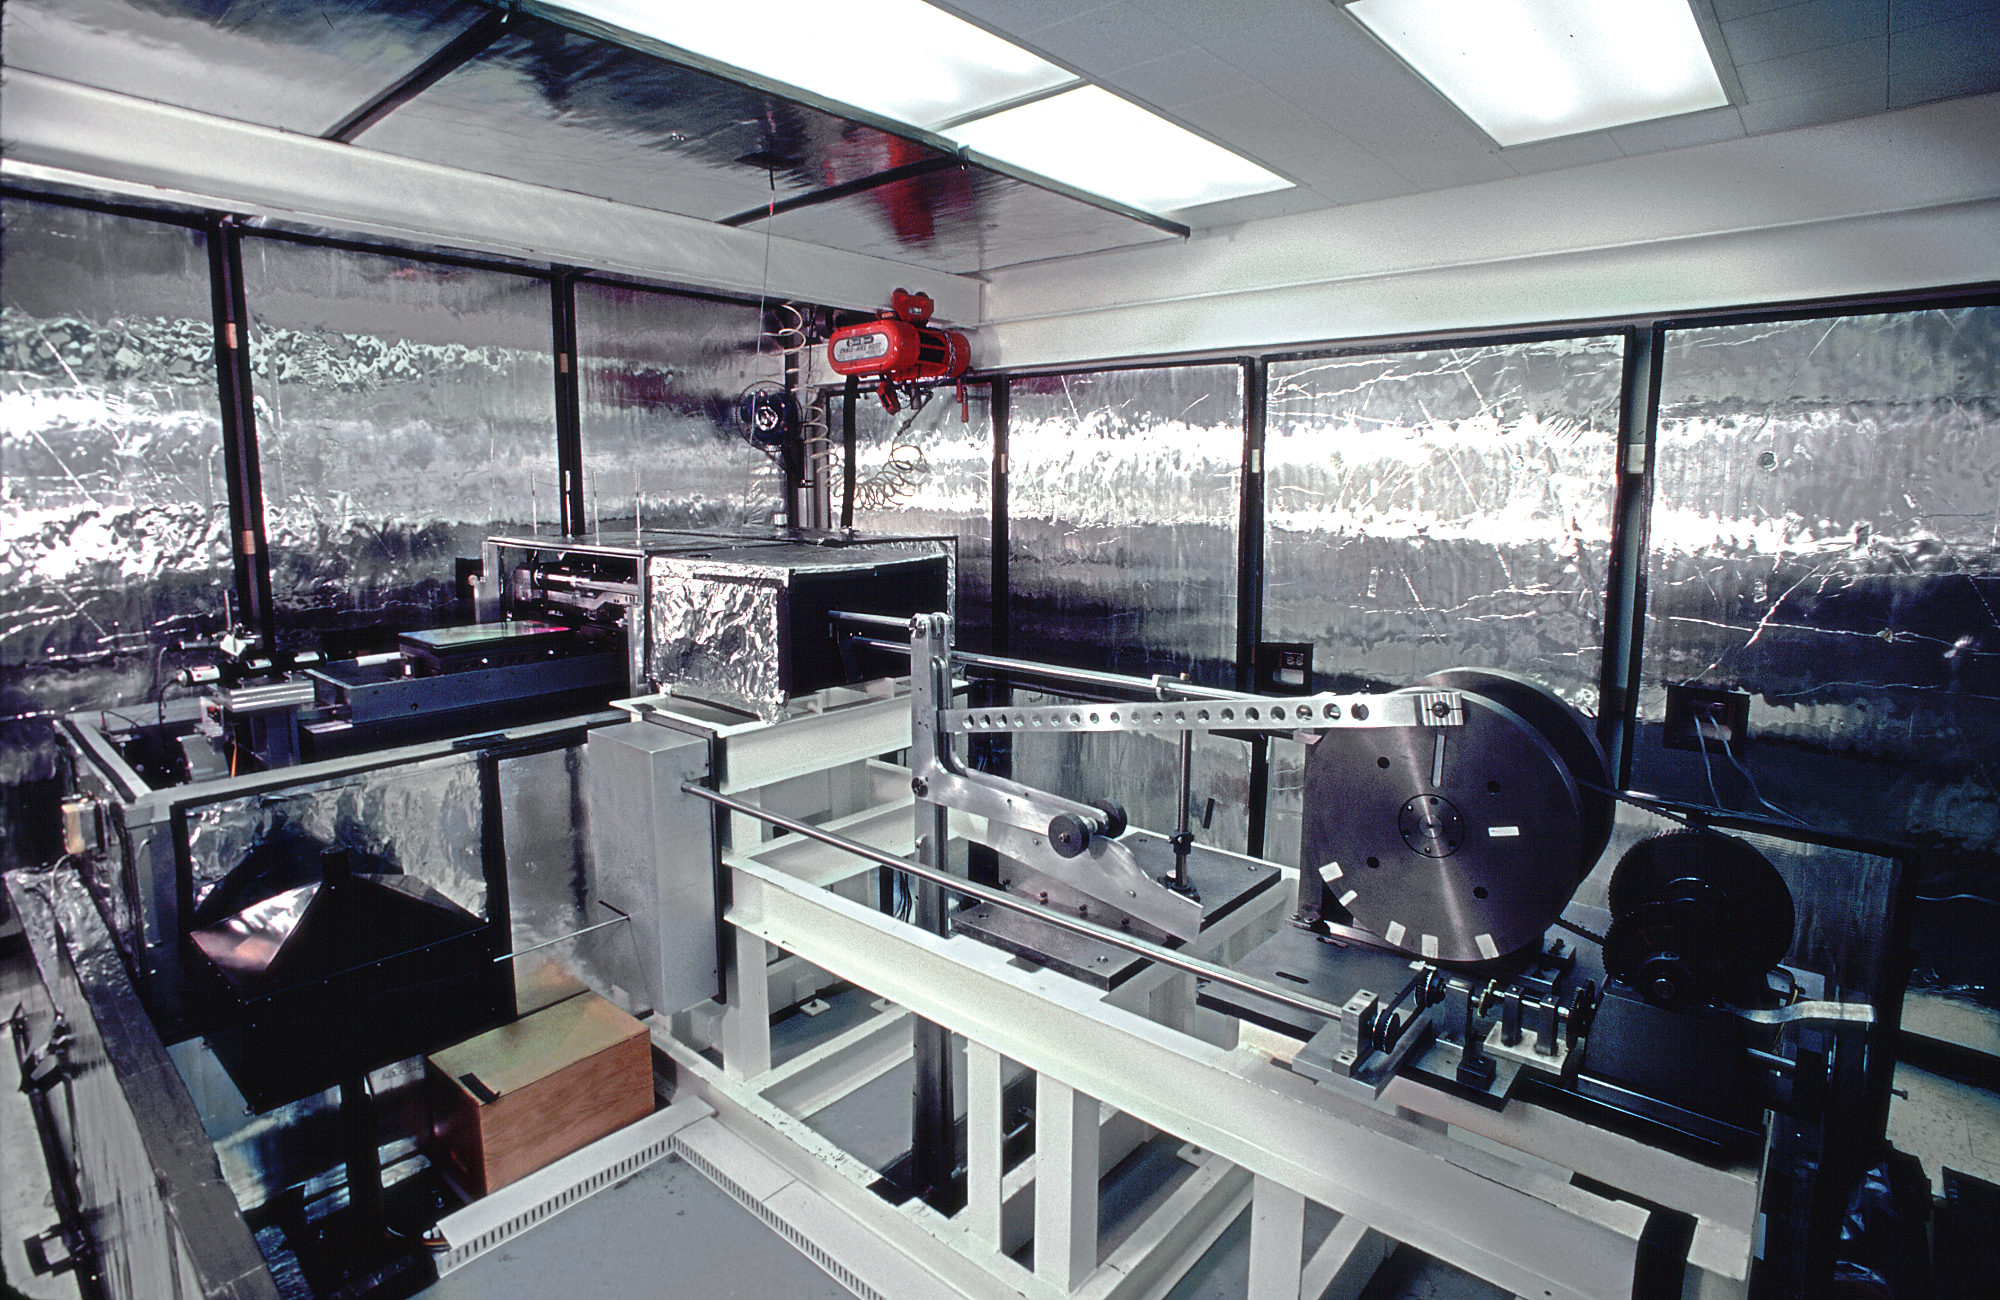

NOAO gratings laboratory

The laboratory used to rule diffraction grating master templates, at the National Optical Astronomy Observatories Tucson facility. This facility has been dismantled.

Credit: NOIRLab/NSF/AURA